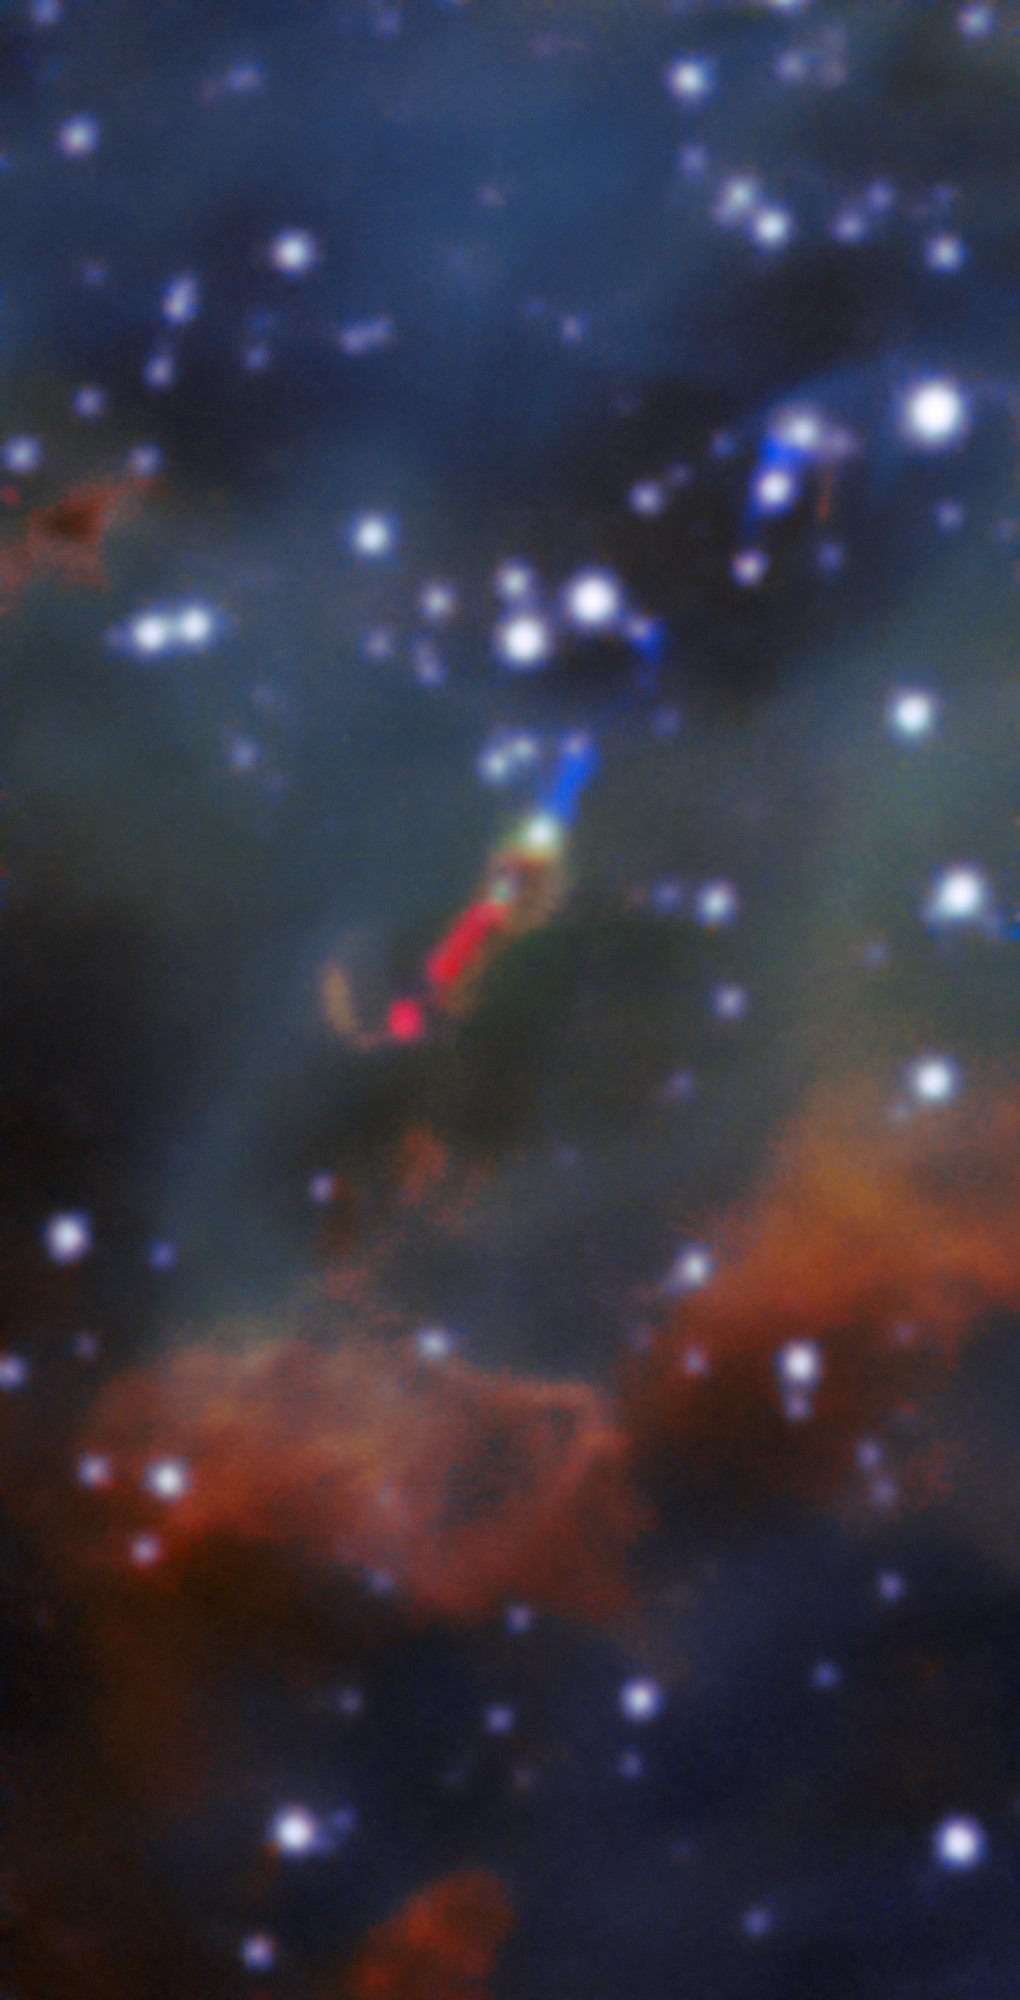

Jumbo Jets

Deep within the glowing cloud of the HII region LHA 120-N 180B, MUSE has spotted a jet emitted by a fledgling star — a massive young stellar object . This is the first time such a jet has been observed in visible light outside the Milky Way. Usually, such jets are obscured by their dusty surroundings, meaning they can only be detected at infrared or radio wavelengths by telescopes such as ALMA. However, the relatively dust-free environment of the LMC allowed this jet — named Herbig–Haro 1177, or HH 1177 for short — to be observed at visible wavelengths. At nearly 33 light-years in length, it is one of the longest such jets ever observed.

The blue and red regions in this image show the jet, which was detected as blue- and red-shifted emission peaks of the Hα line.

Credit: ESO, A McLeod et al.